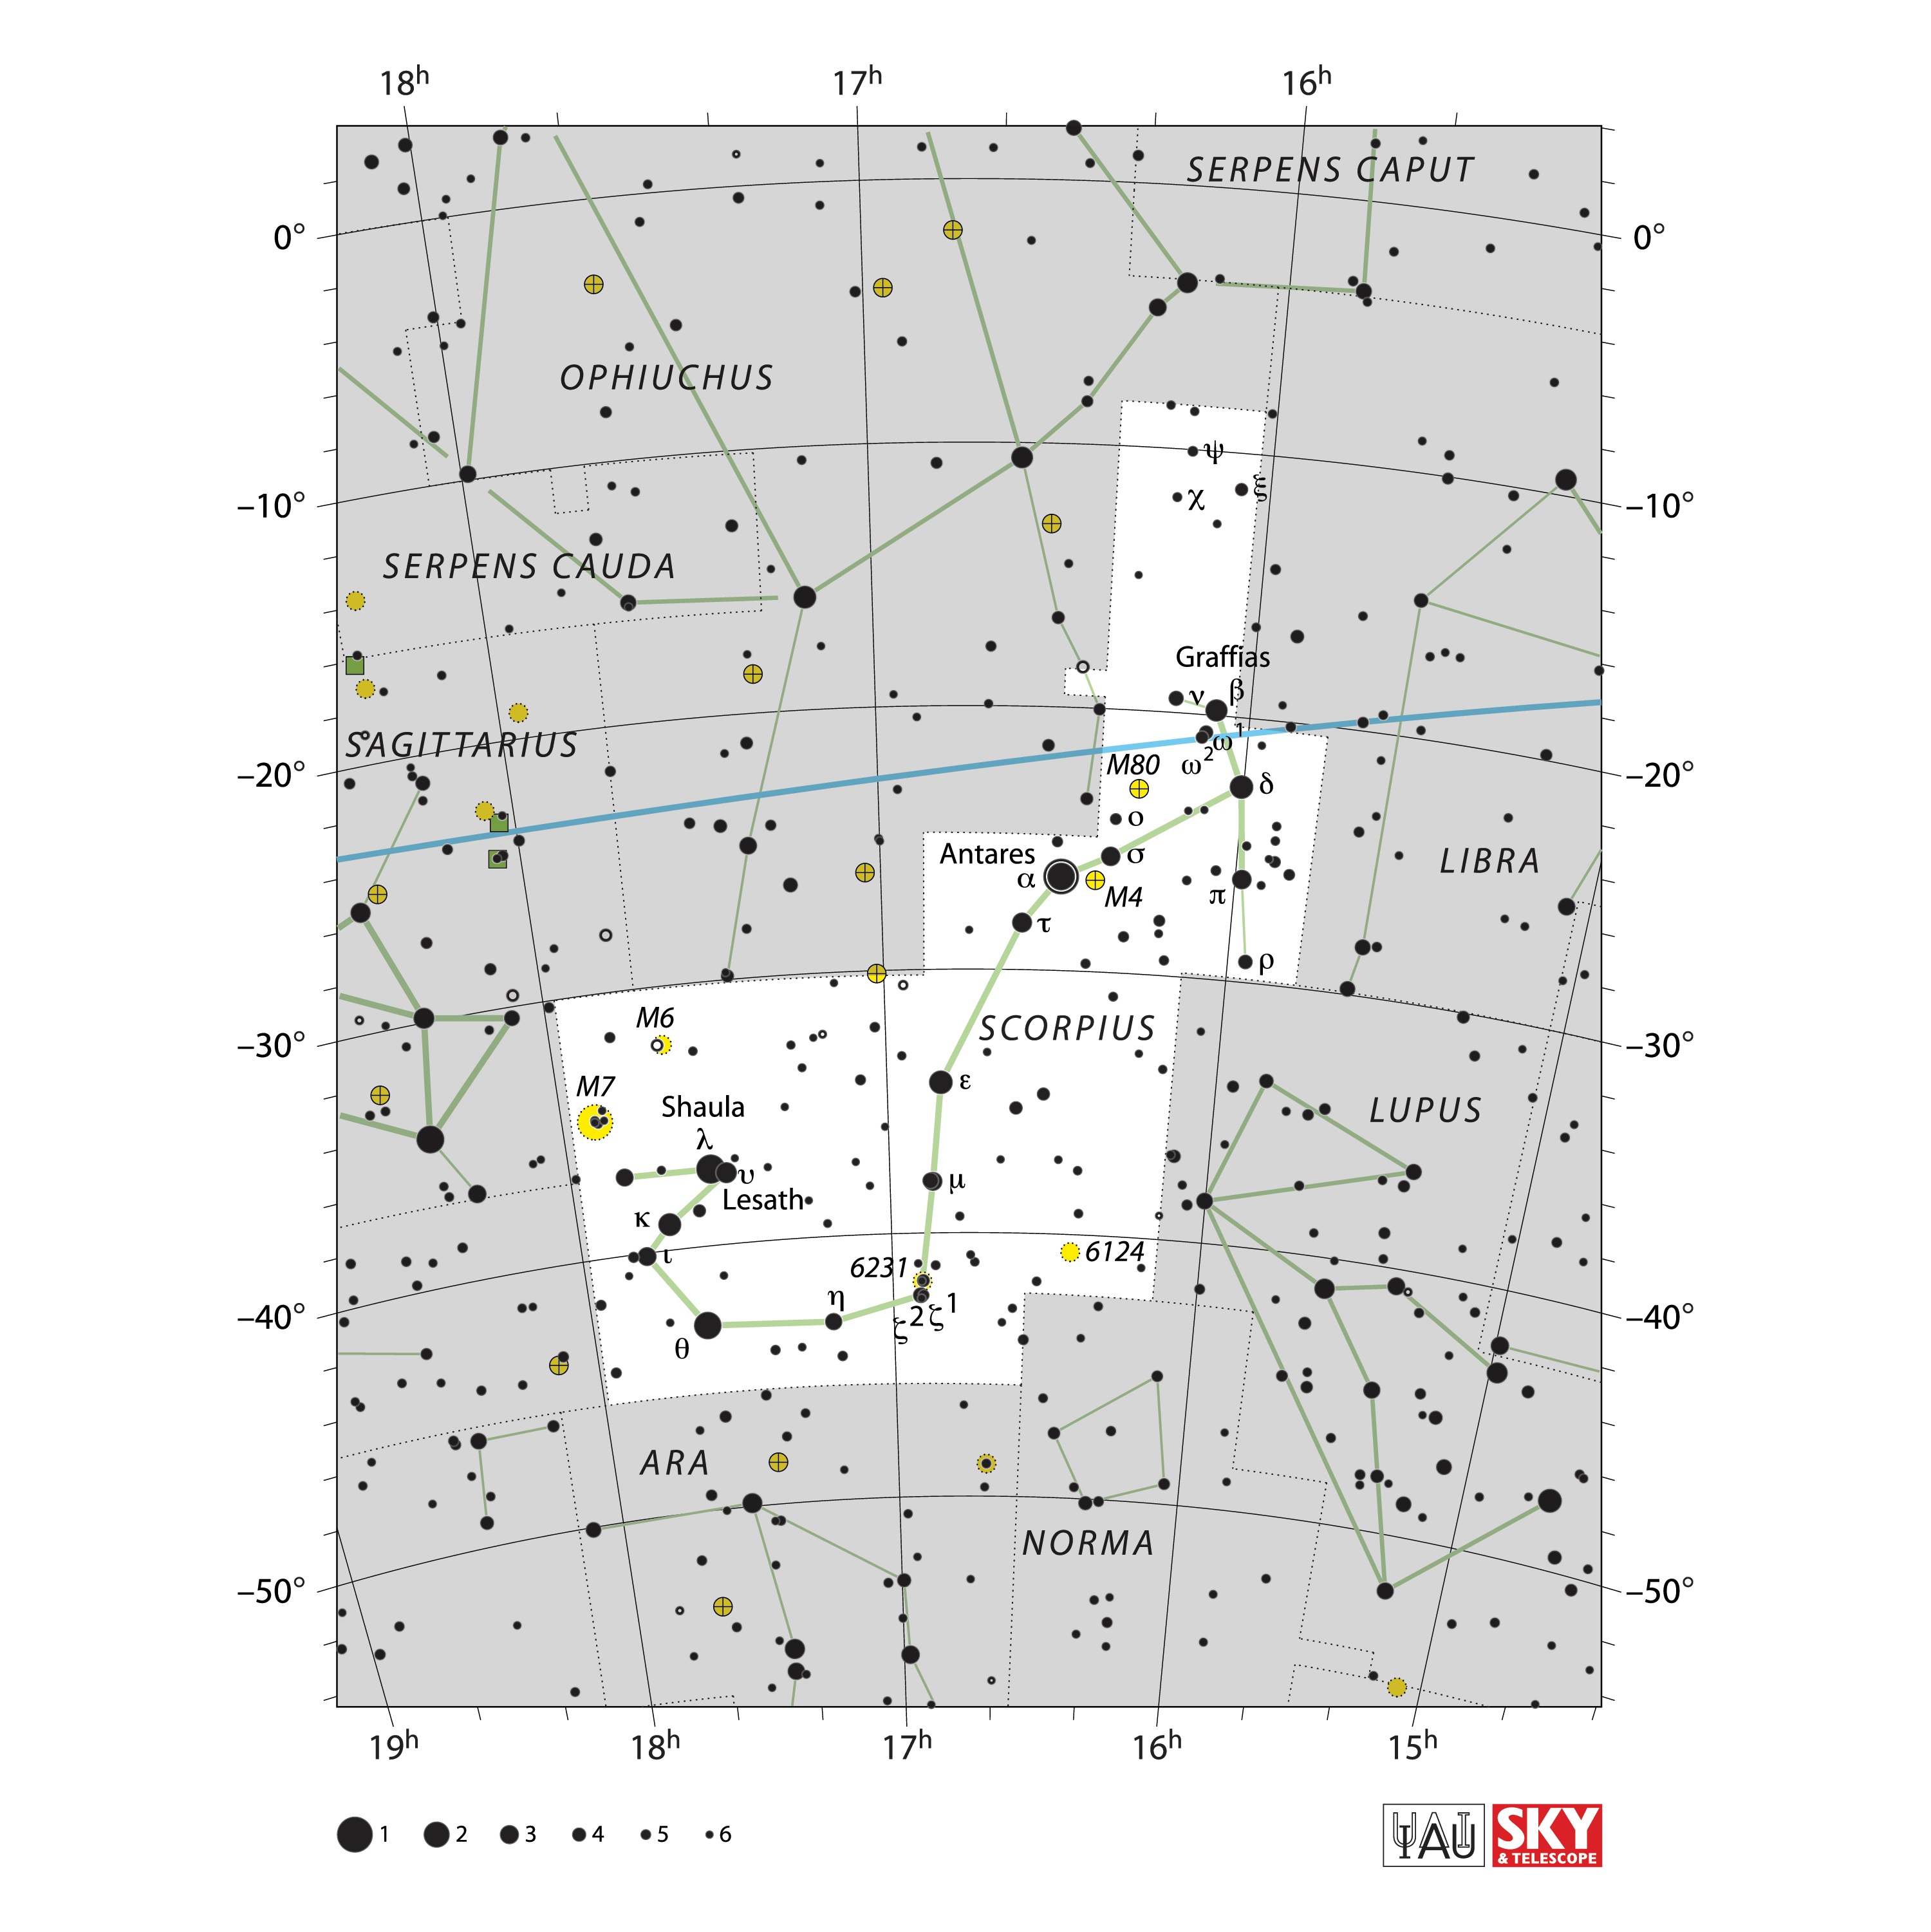

Scorpius

Credit: IAU and Sky & Telescope